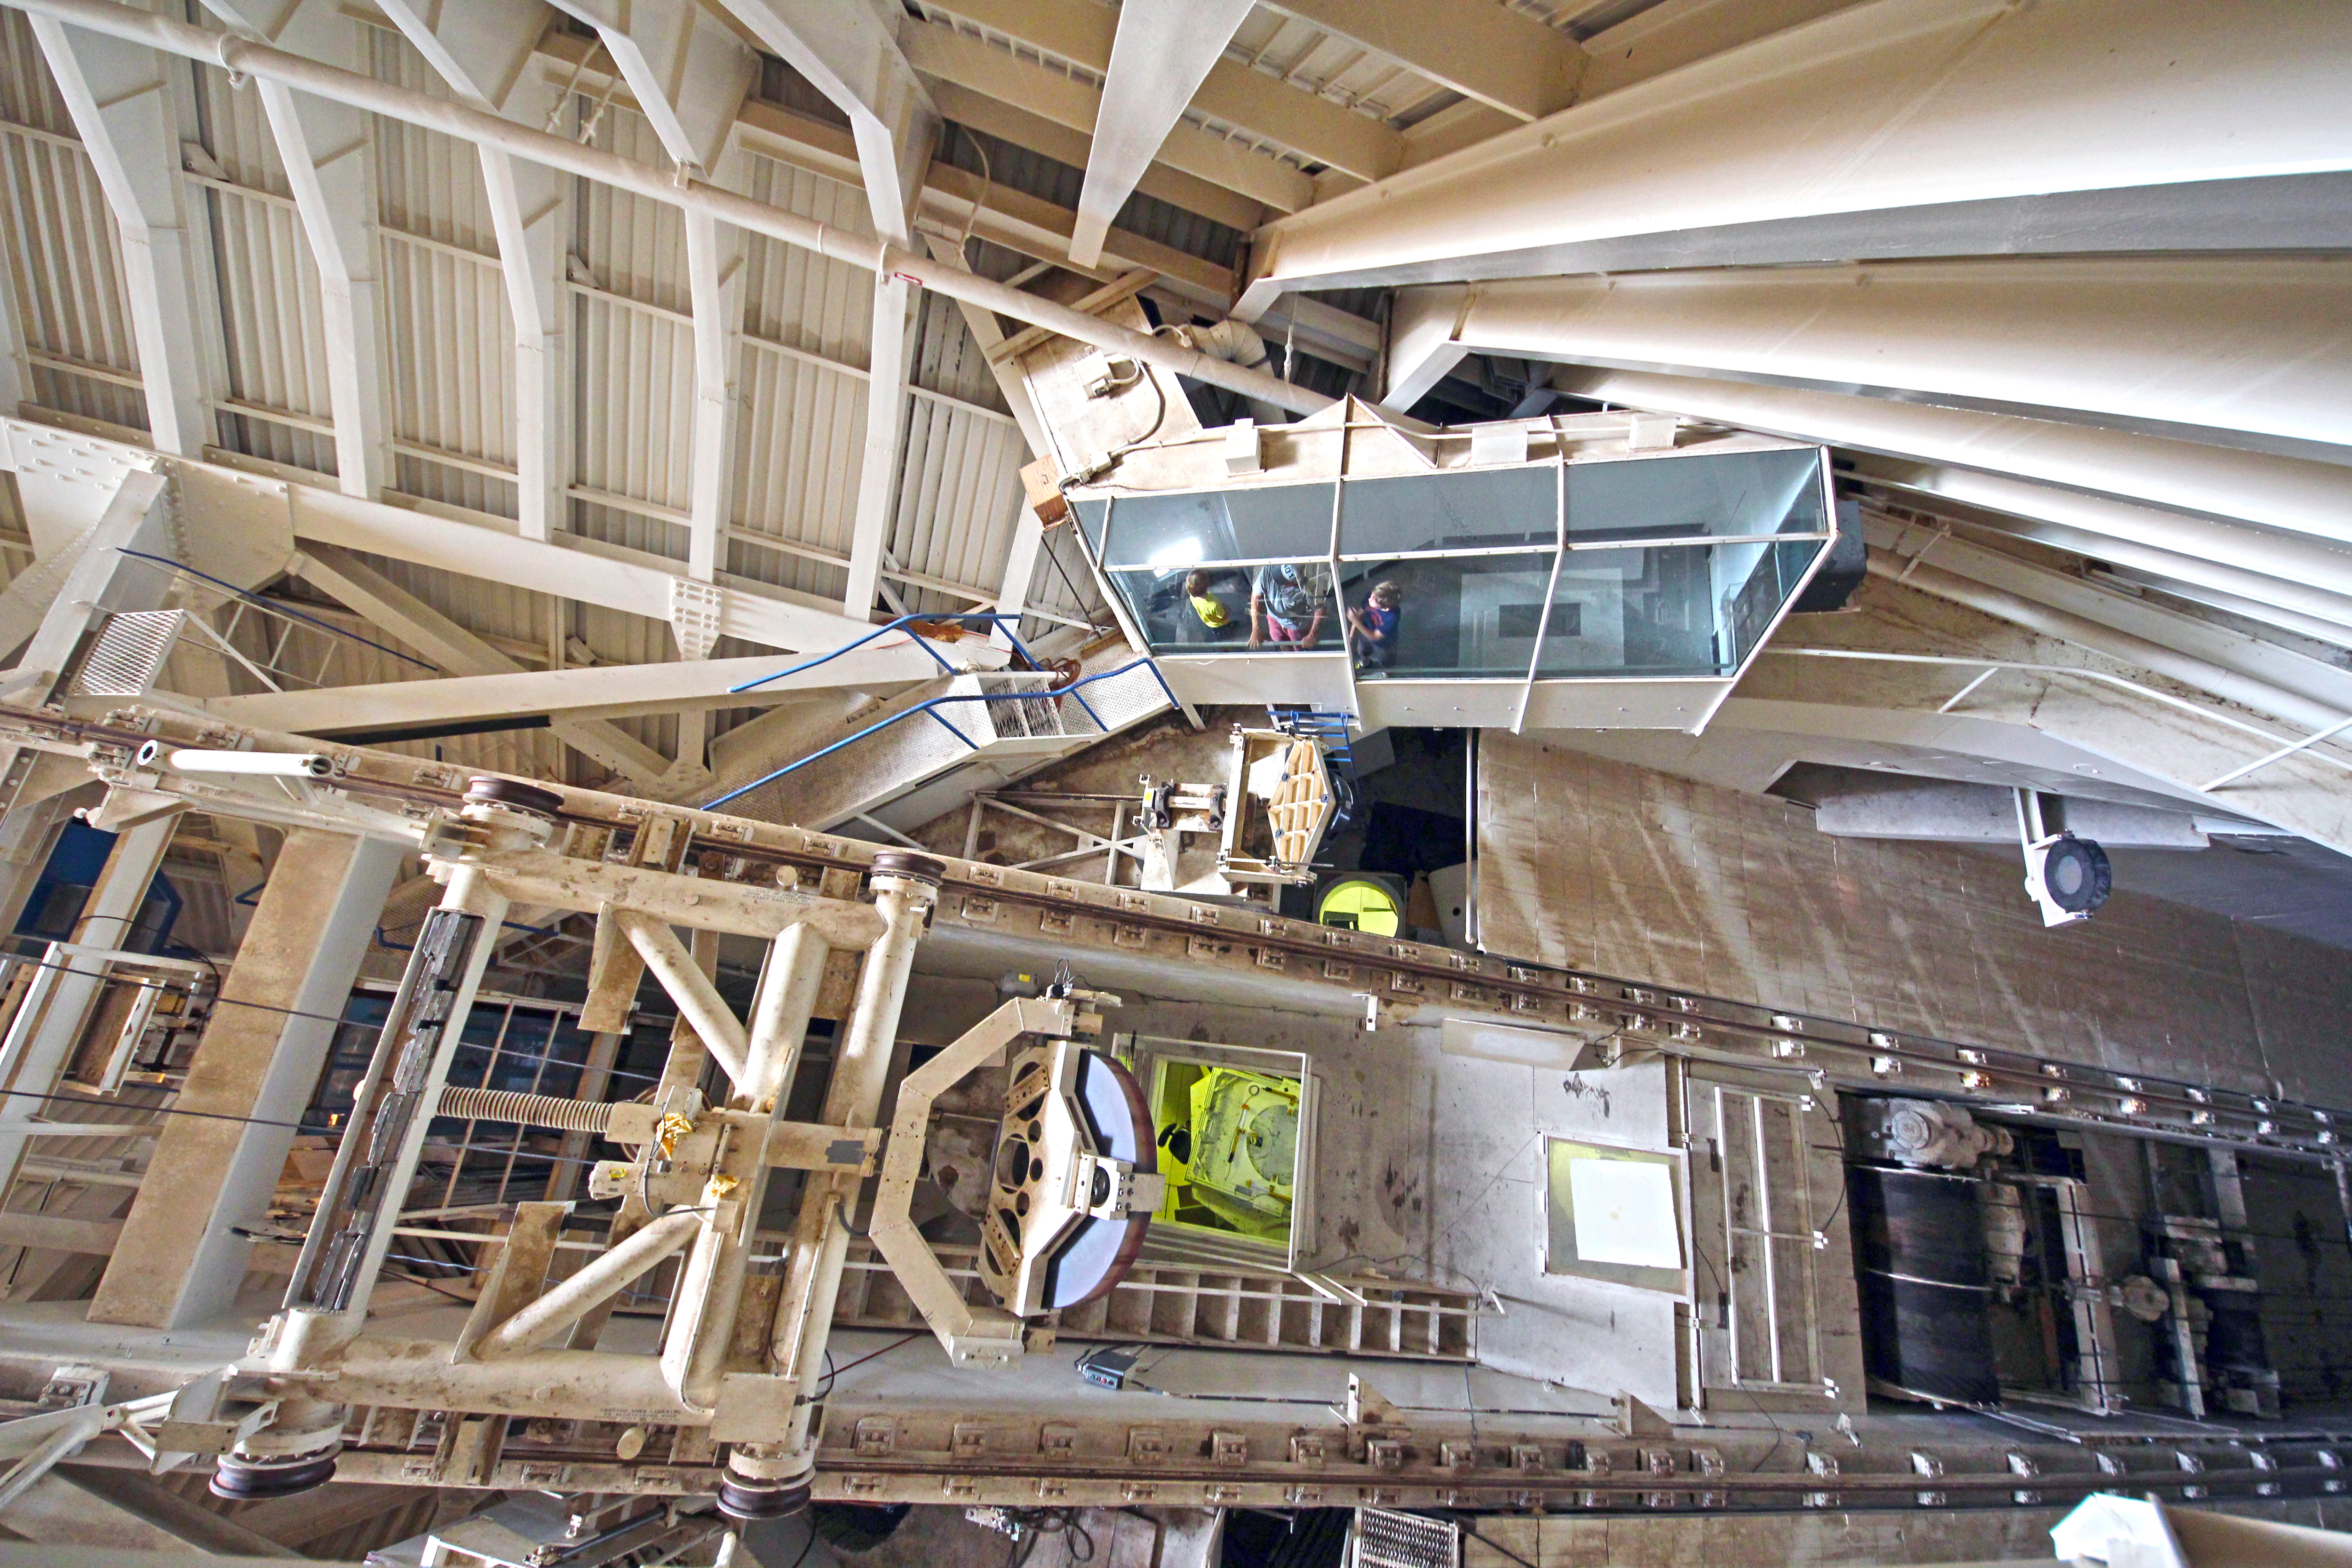

Interior view of the McMath-Pierce Solar Telescope

Interior view looking down into the observing room of the The National Solar Observatory McMath-Pierce Solar Telescope on Kitt Peak National Observatory.

Credit: P. Marenfeld & NOIRLab/NSF/AURA/